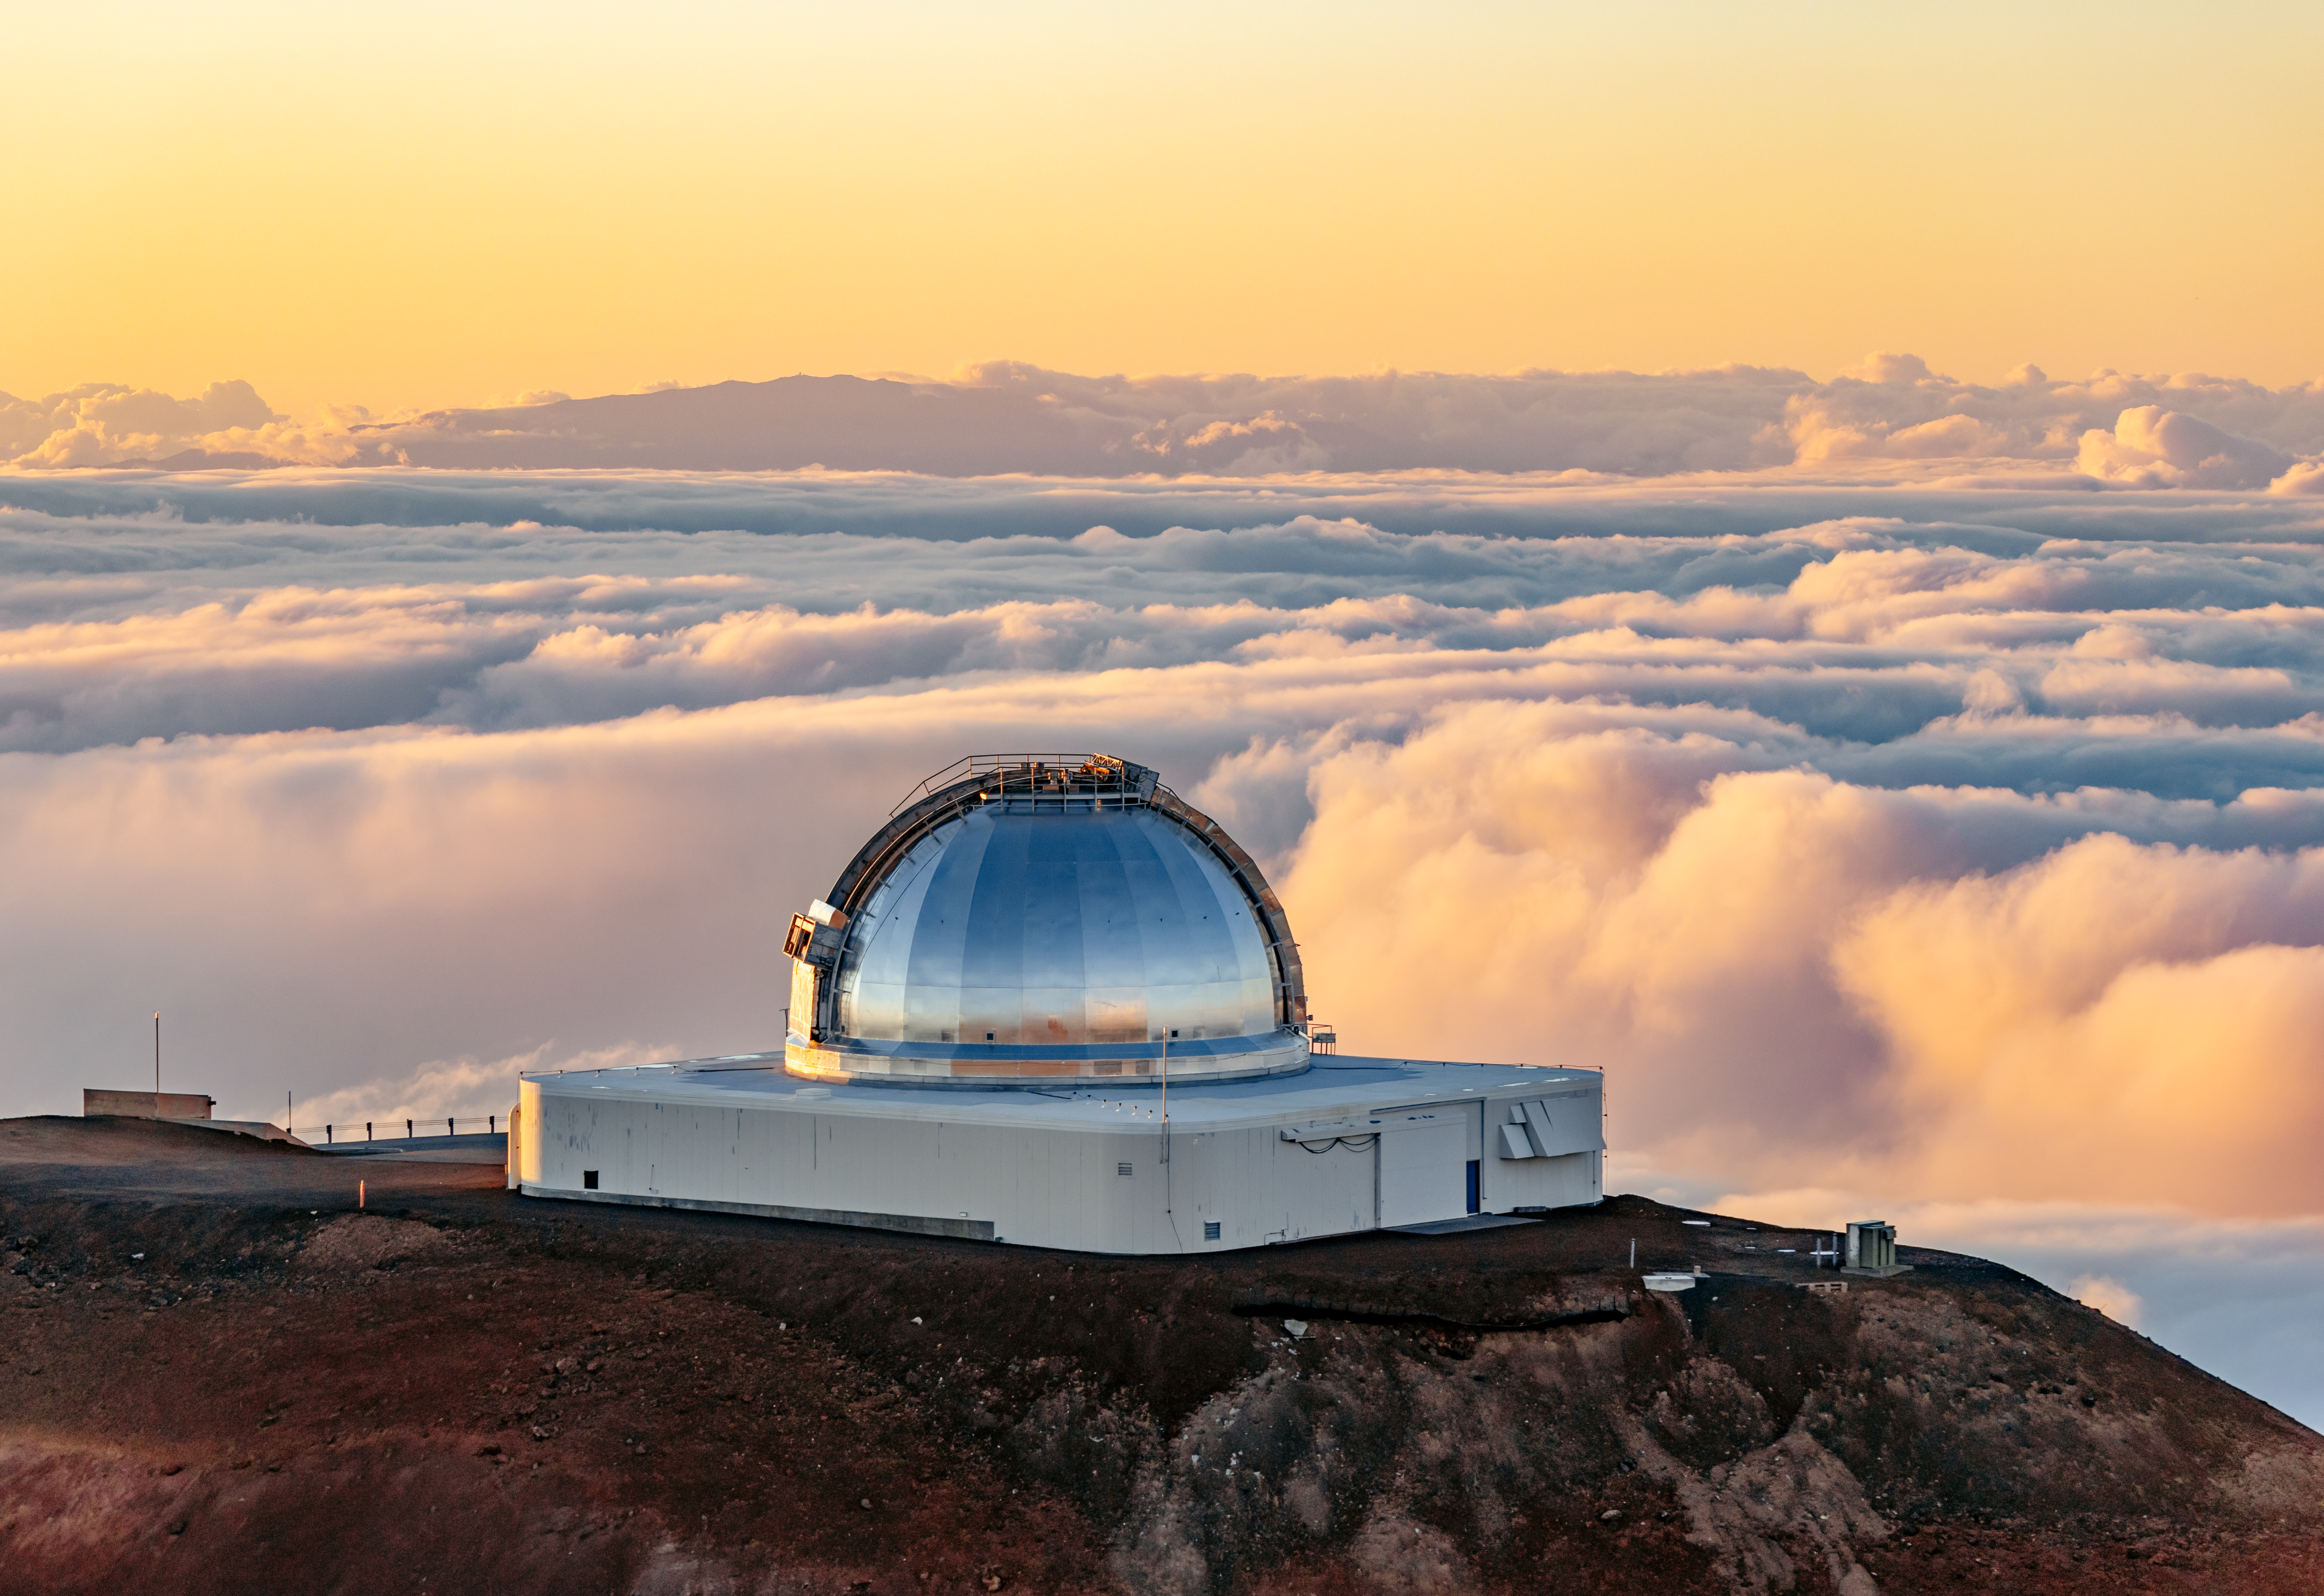

NASA Infrared Telescope Facility

The NASA Infrared Telescope Facility near the summit of Maunakea in Hawai‘i.

Credit: International Gemini Observatory/NOIRLab/NSF/AURA/ T. Slovinský